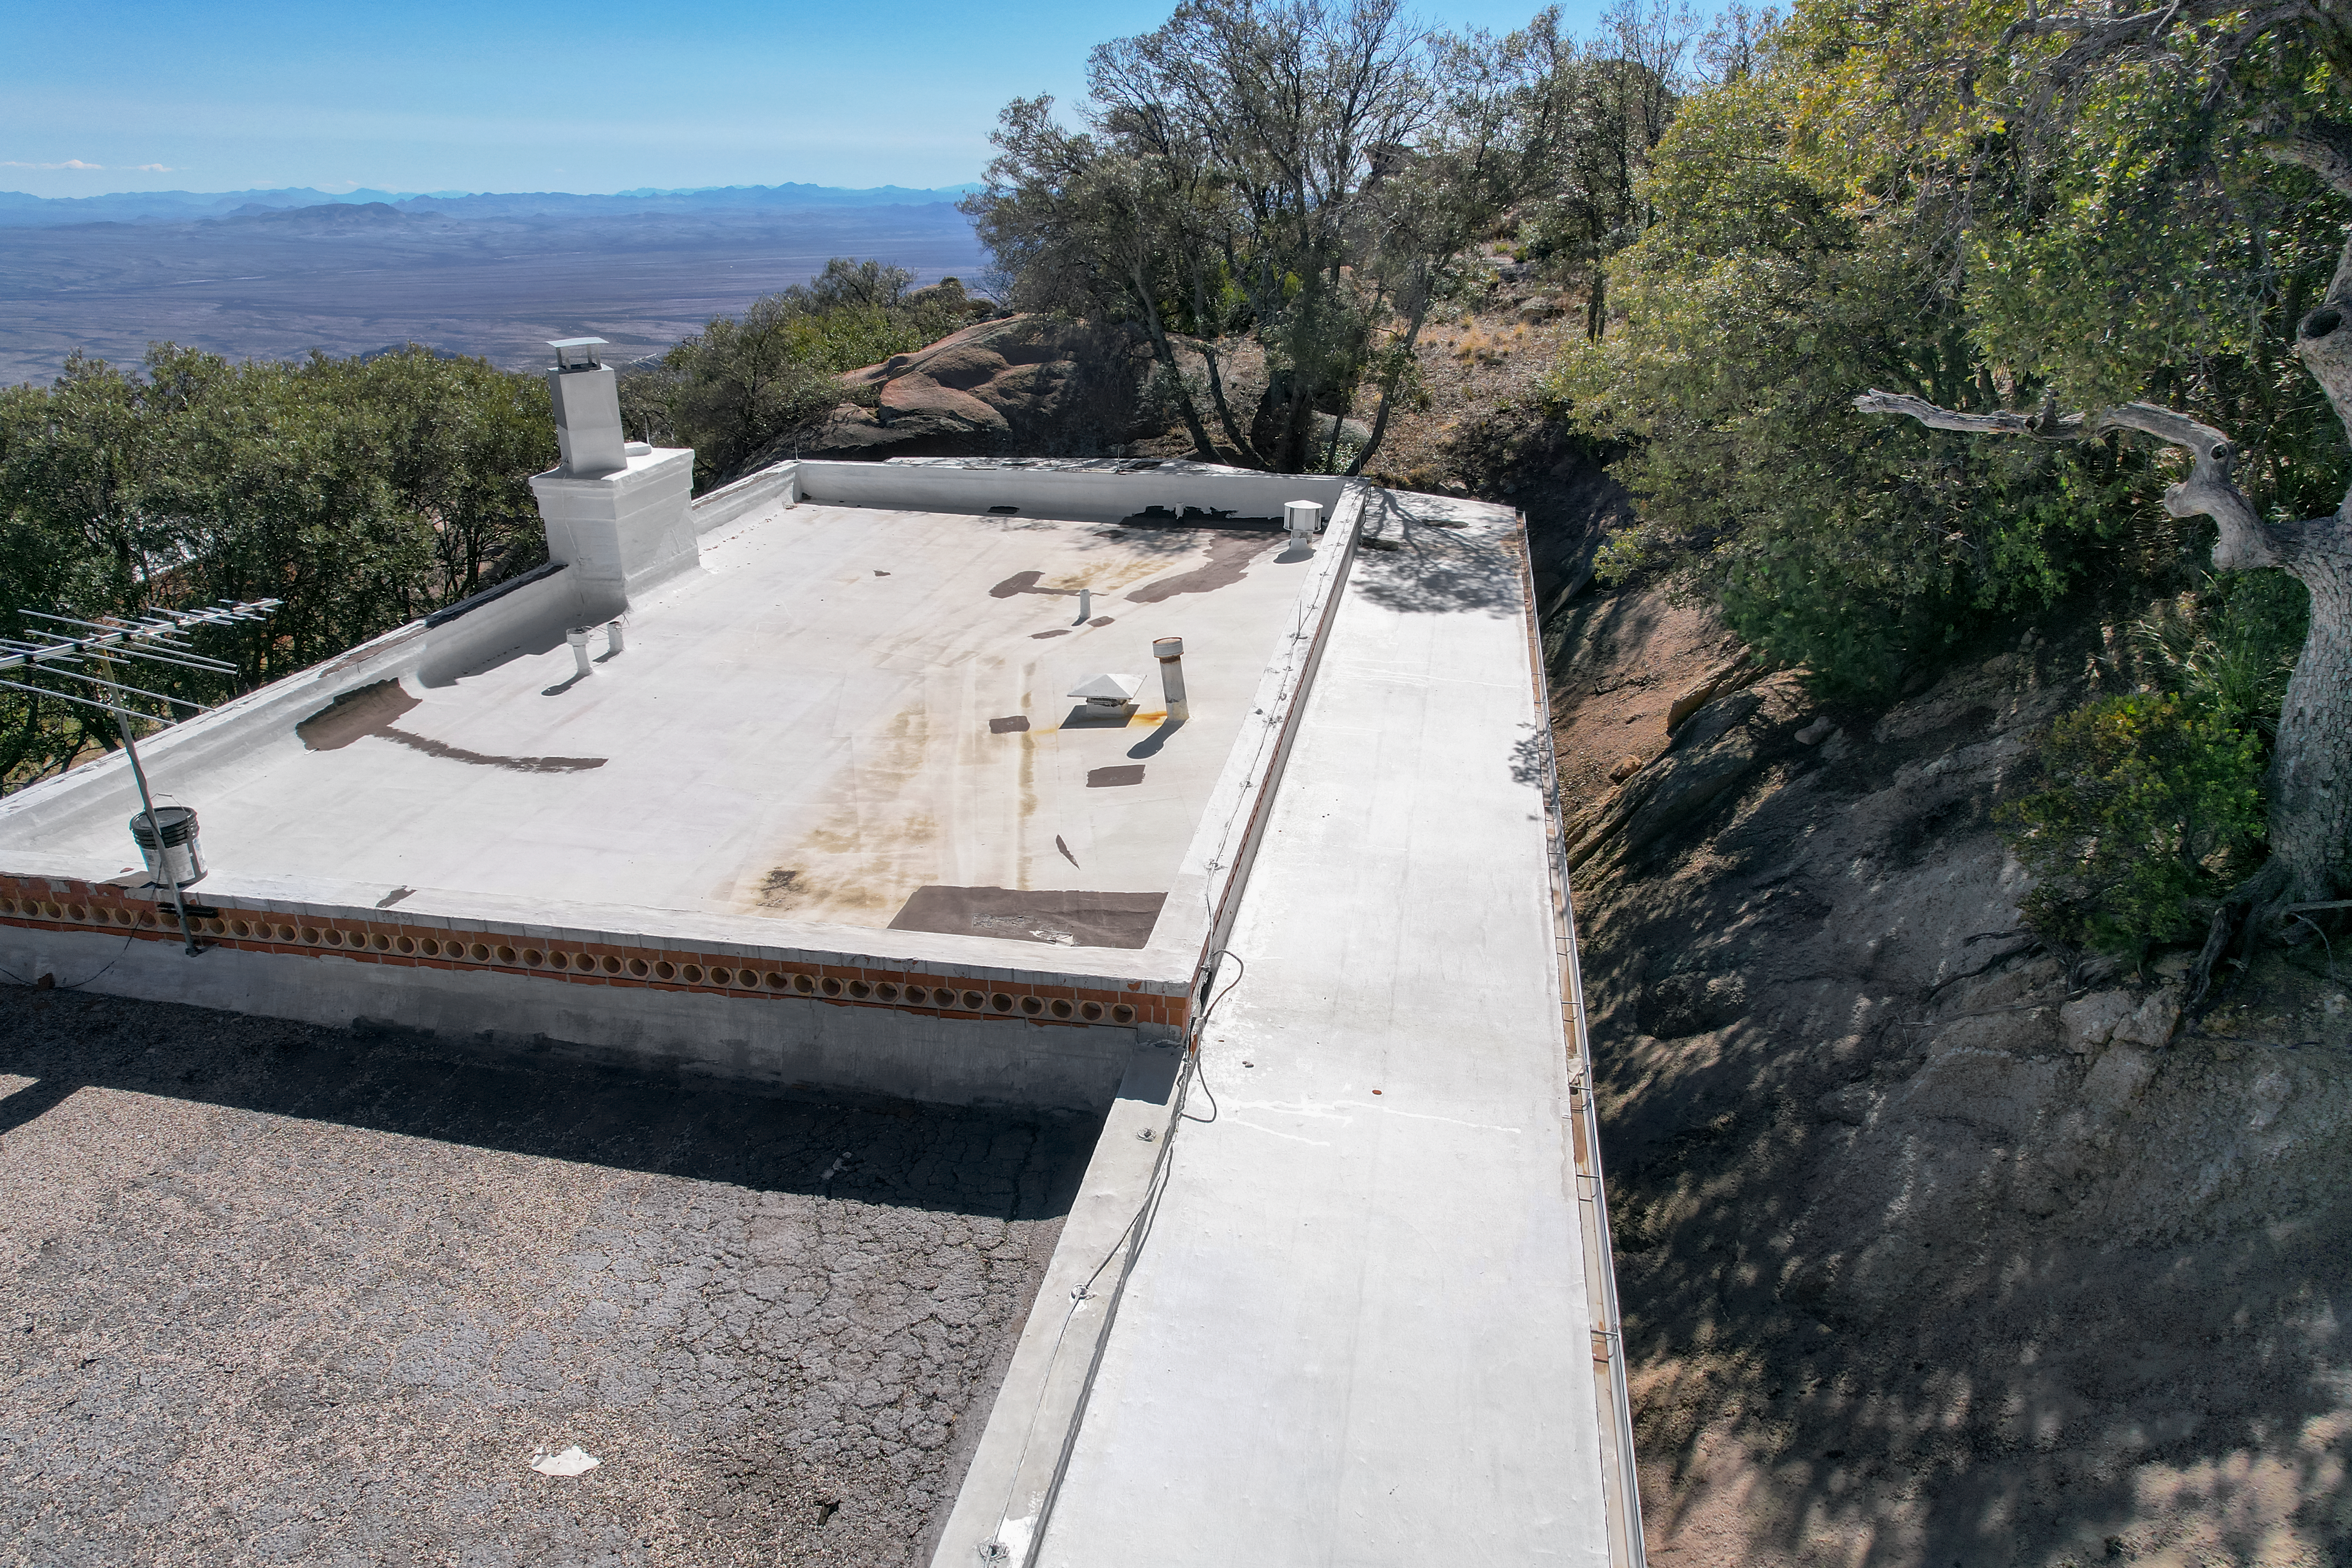

Kitt Peak National Observatory House 3

View from the roof of House 3 at Kitt Peak National Observatory (KPNO), a Program of NSF NOIRLab.

Credit: KPNO/NOIRLab/NSF/AURA/P. Marenfeld